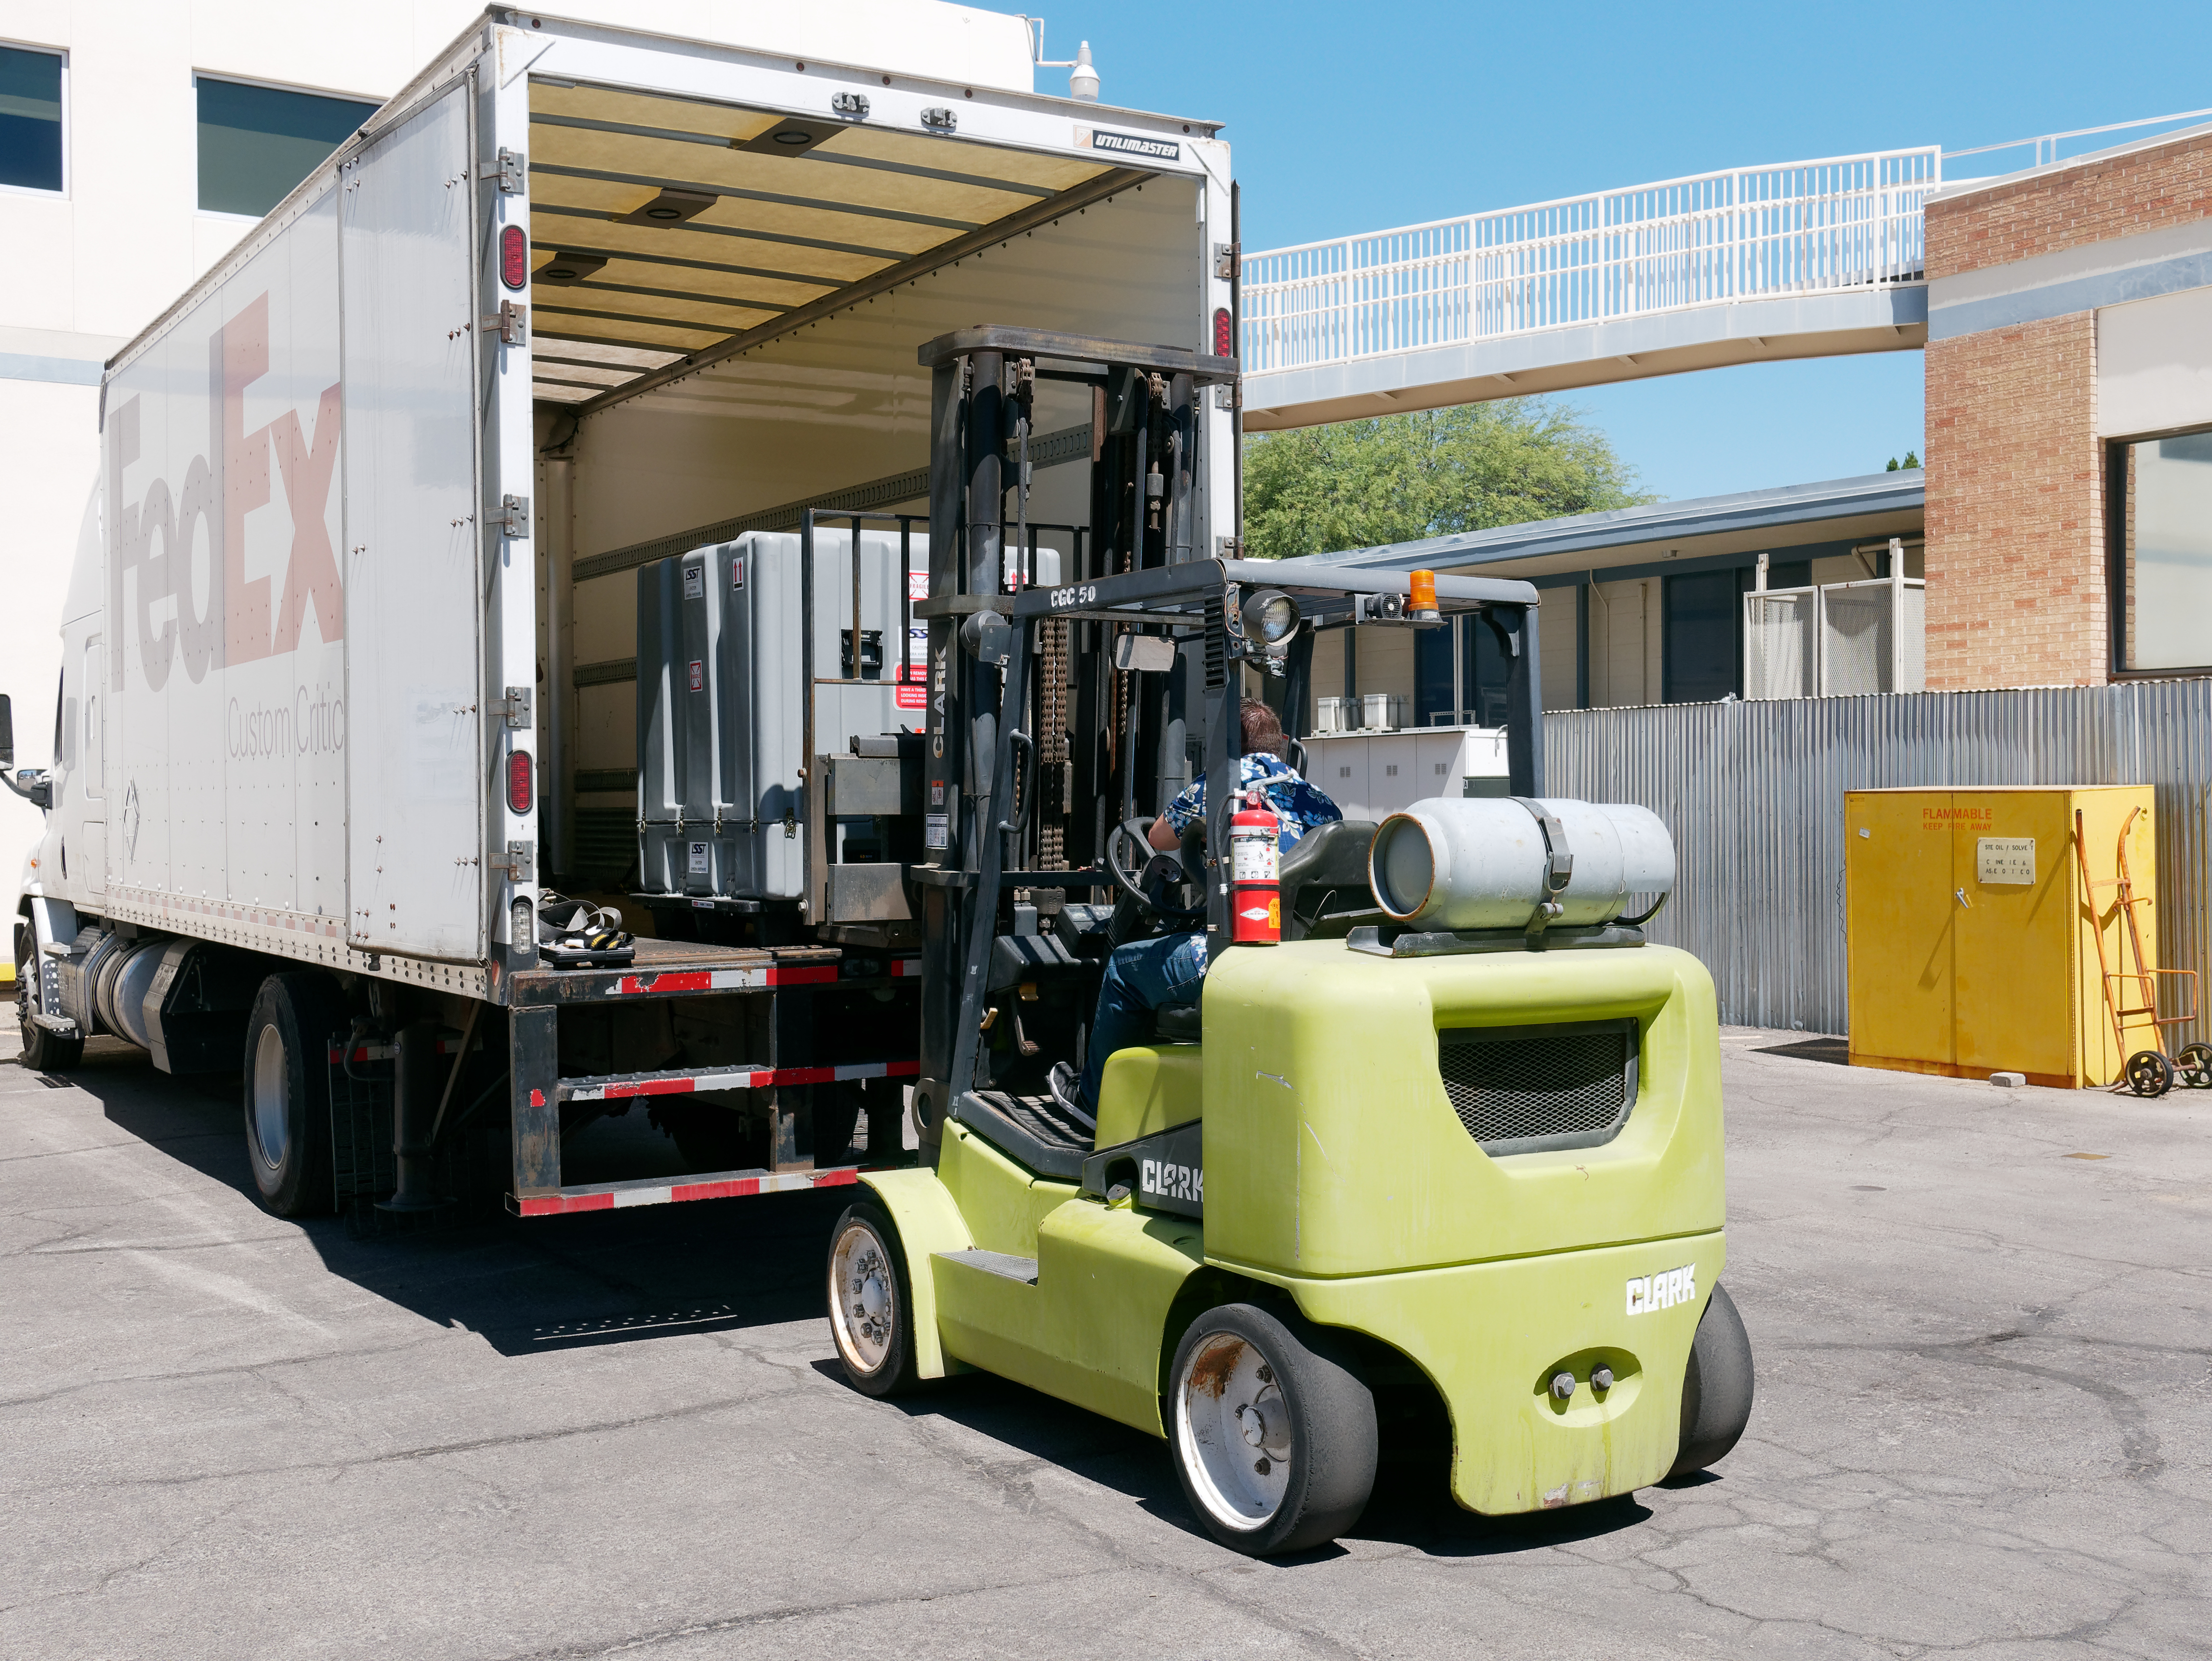

ComCam Arrives in Tucson

The LSST Commissioning Camera (ComCam) arrived at the LSST Project Office in Tucson on June 20th, after being shipped from SLAC National Accelerator Laboratory, where it was constructed. ComCam is a small version of the full LSST Camera that will be used for testing and integration of the LSST camera, telescope, site infrastructure, and data management systems. In Tucson, ComCam will receive additional components and undergo testing before being shipped to Chile later this year.

Credit: Rubin Observatory/NSF/AURA